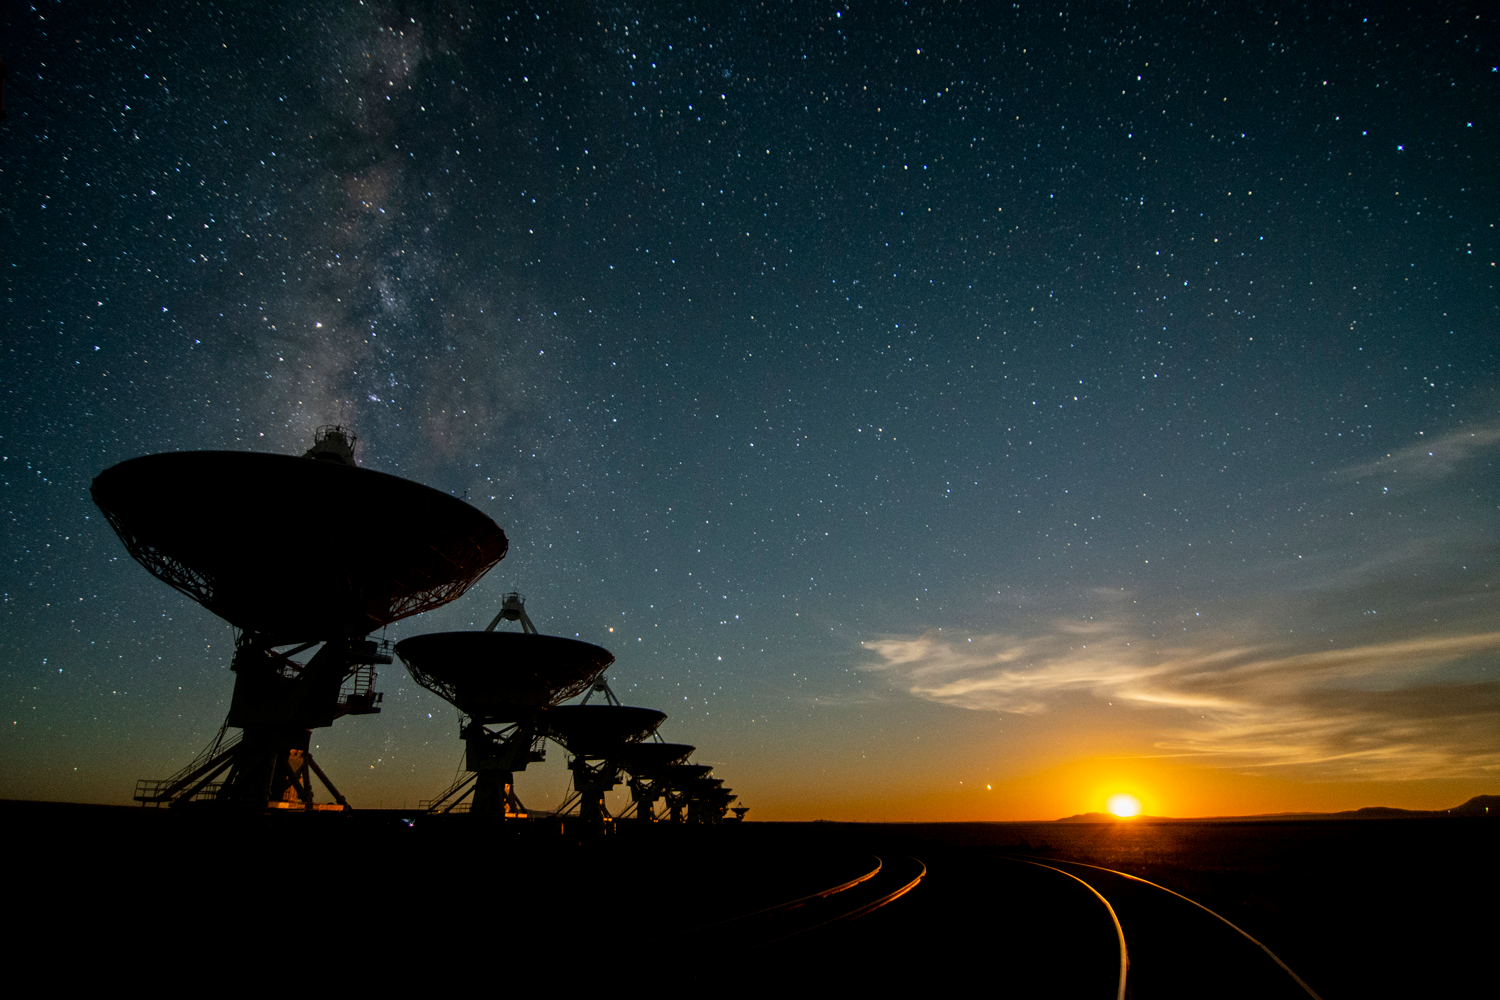

Moonset at the VLA

Moonset -- around 2:30 a.m. -- at the Very Large Array on the Plains of San Agustin, about 50 miles west of Socorro, New Mexico.

Credit: NRAO/AUI/NSF; J. Hellerman